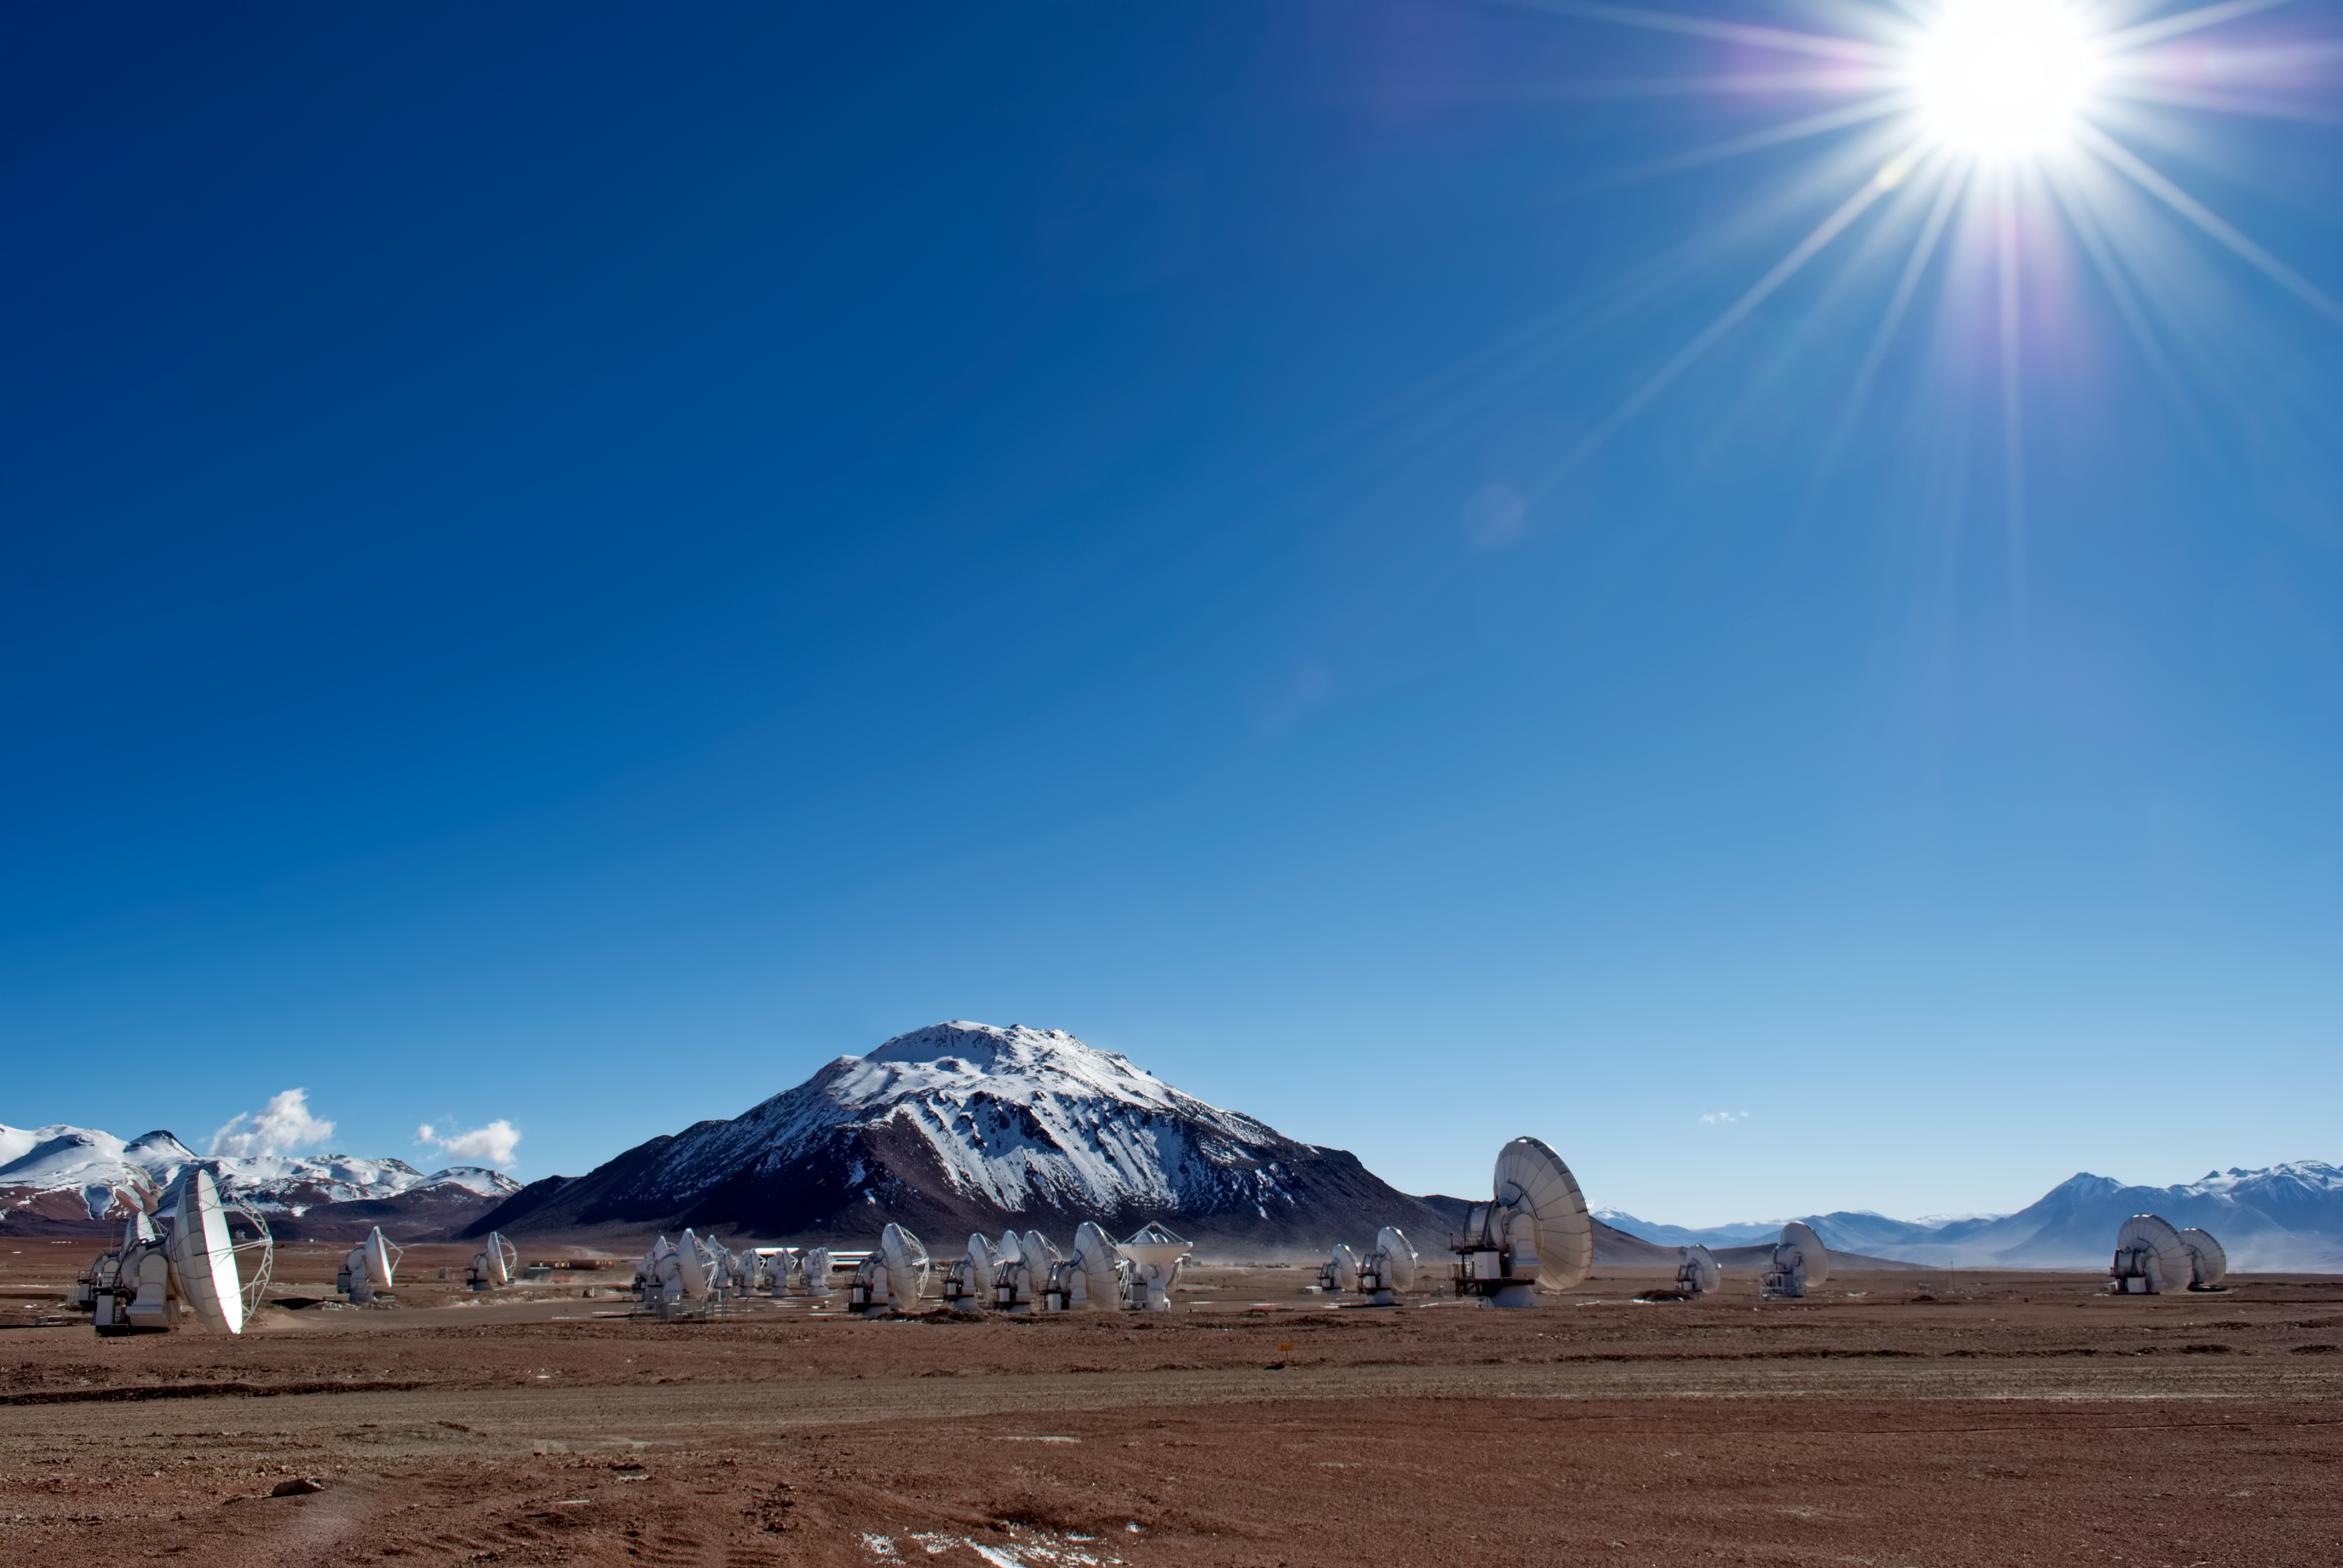

ALMA array under the sun of the Atacama

The ALMA array is composed of 66 antennas, working together as a single telescope. The array is located in the Chajnantor Plateau, in the Chilean Andes, 5000m. above sea level.

Credit: ESO